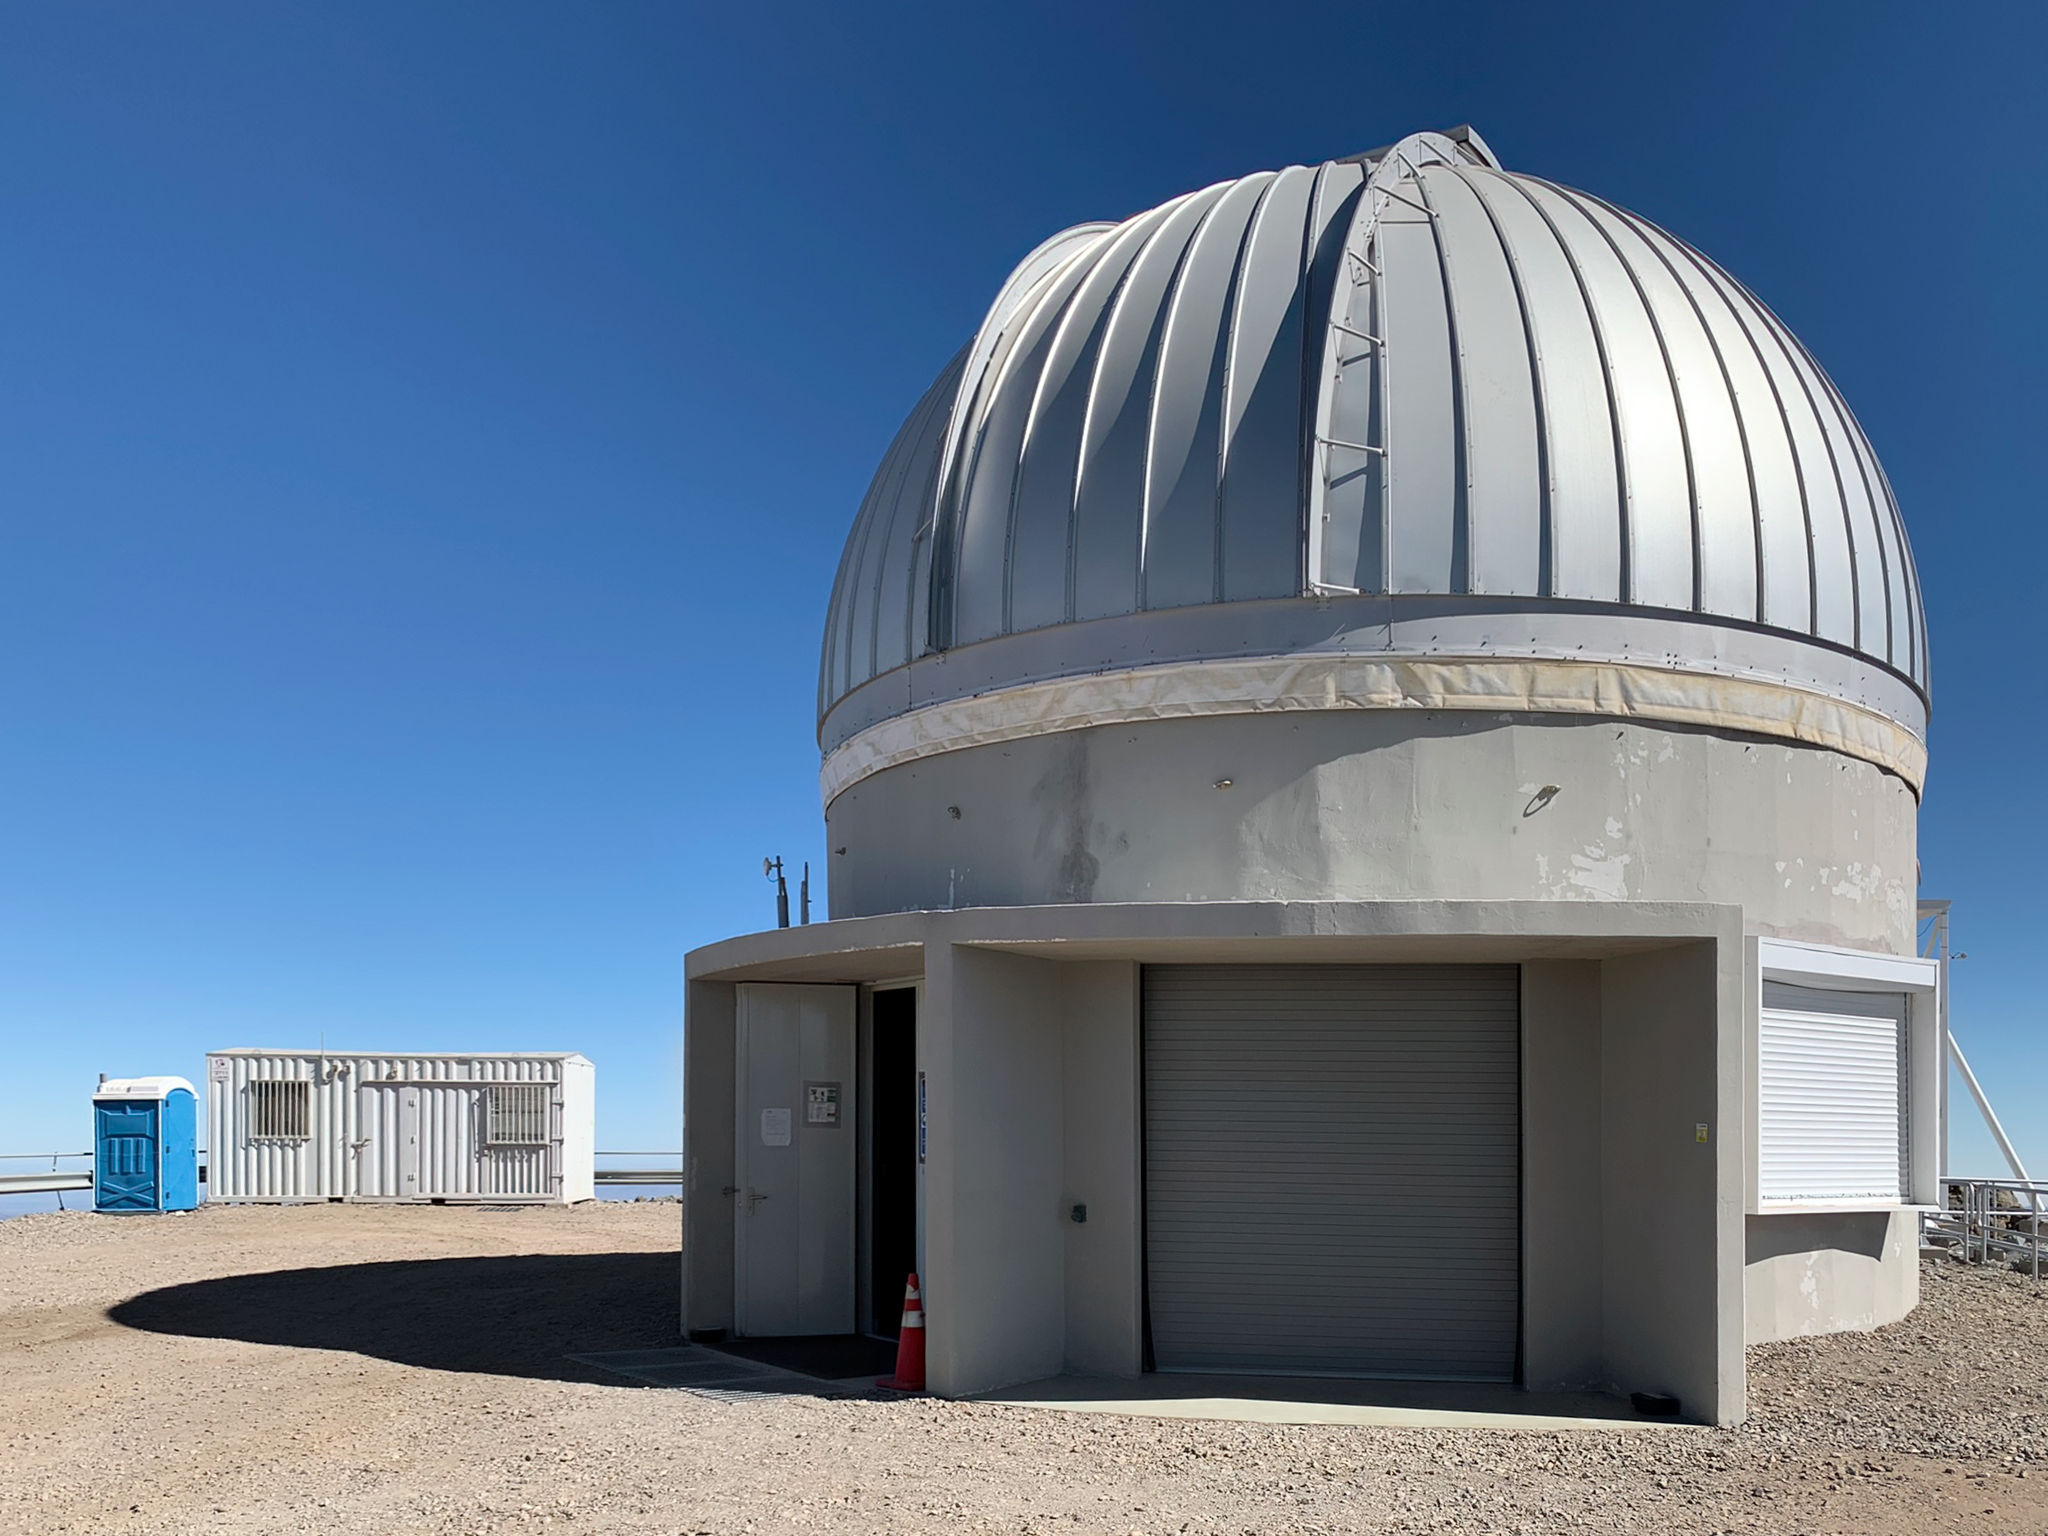

Rubin Auxiliary Telescope

Rubin Auxiliary Telescope on Cerro Pachón in Chile.

Credit: RubinObs/NOIRLab/SLAC/NSF/DOE/AURA/B. Blum